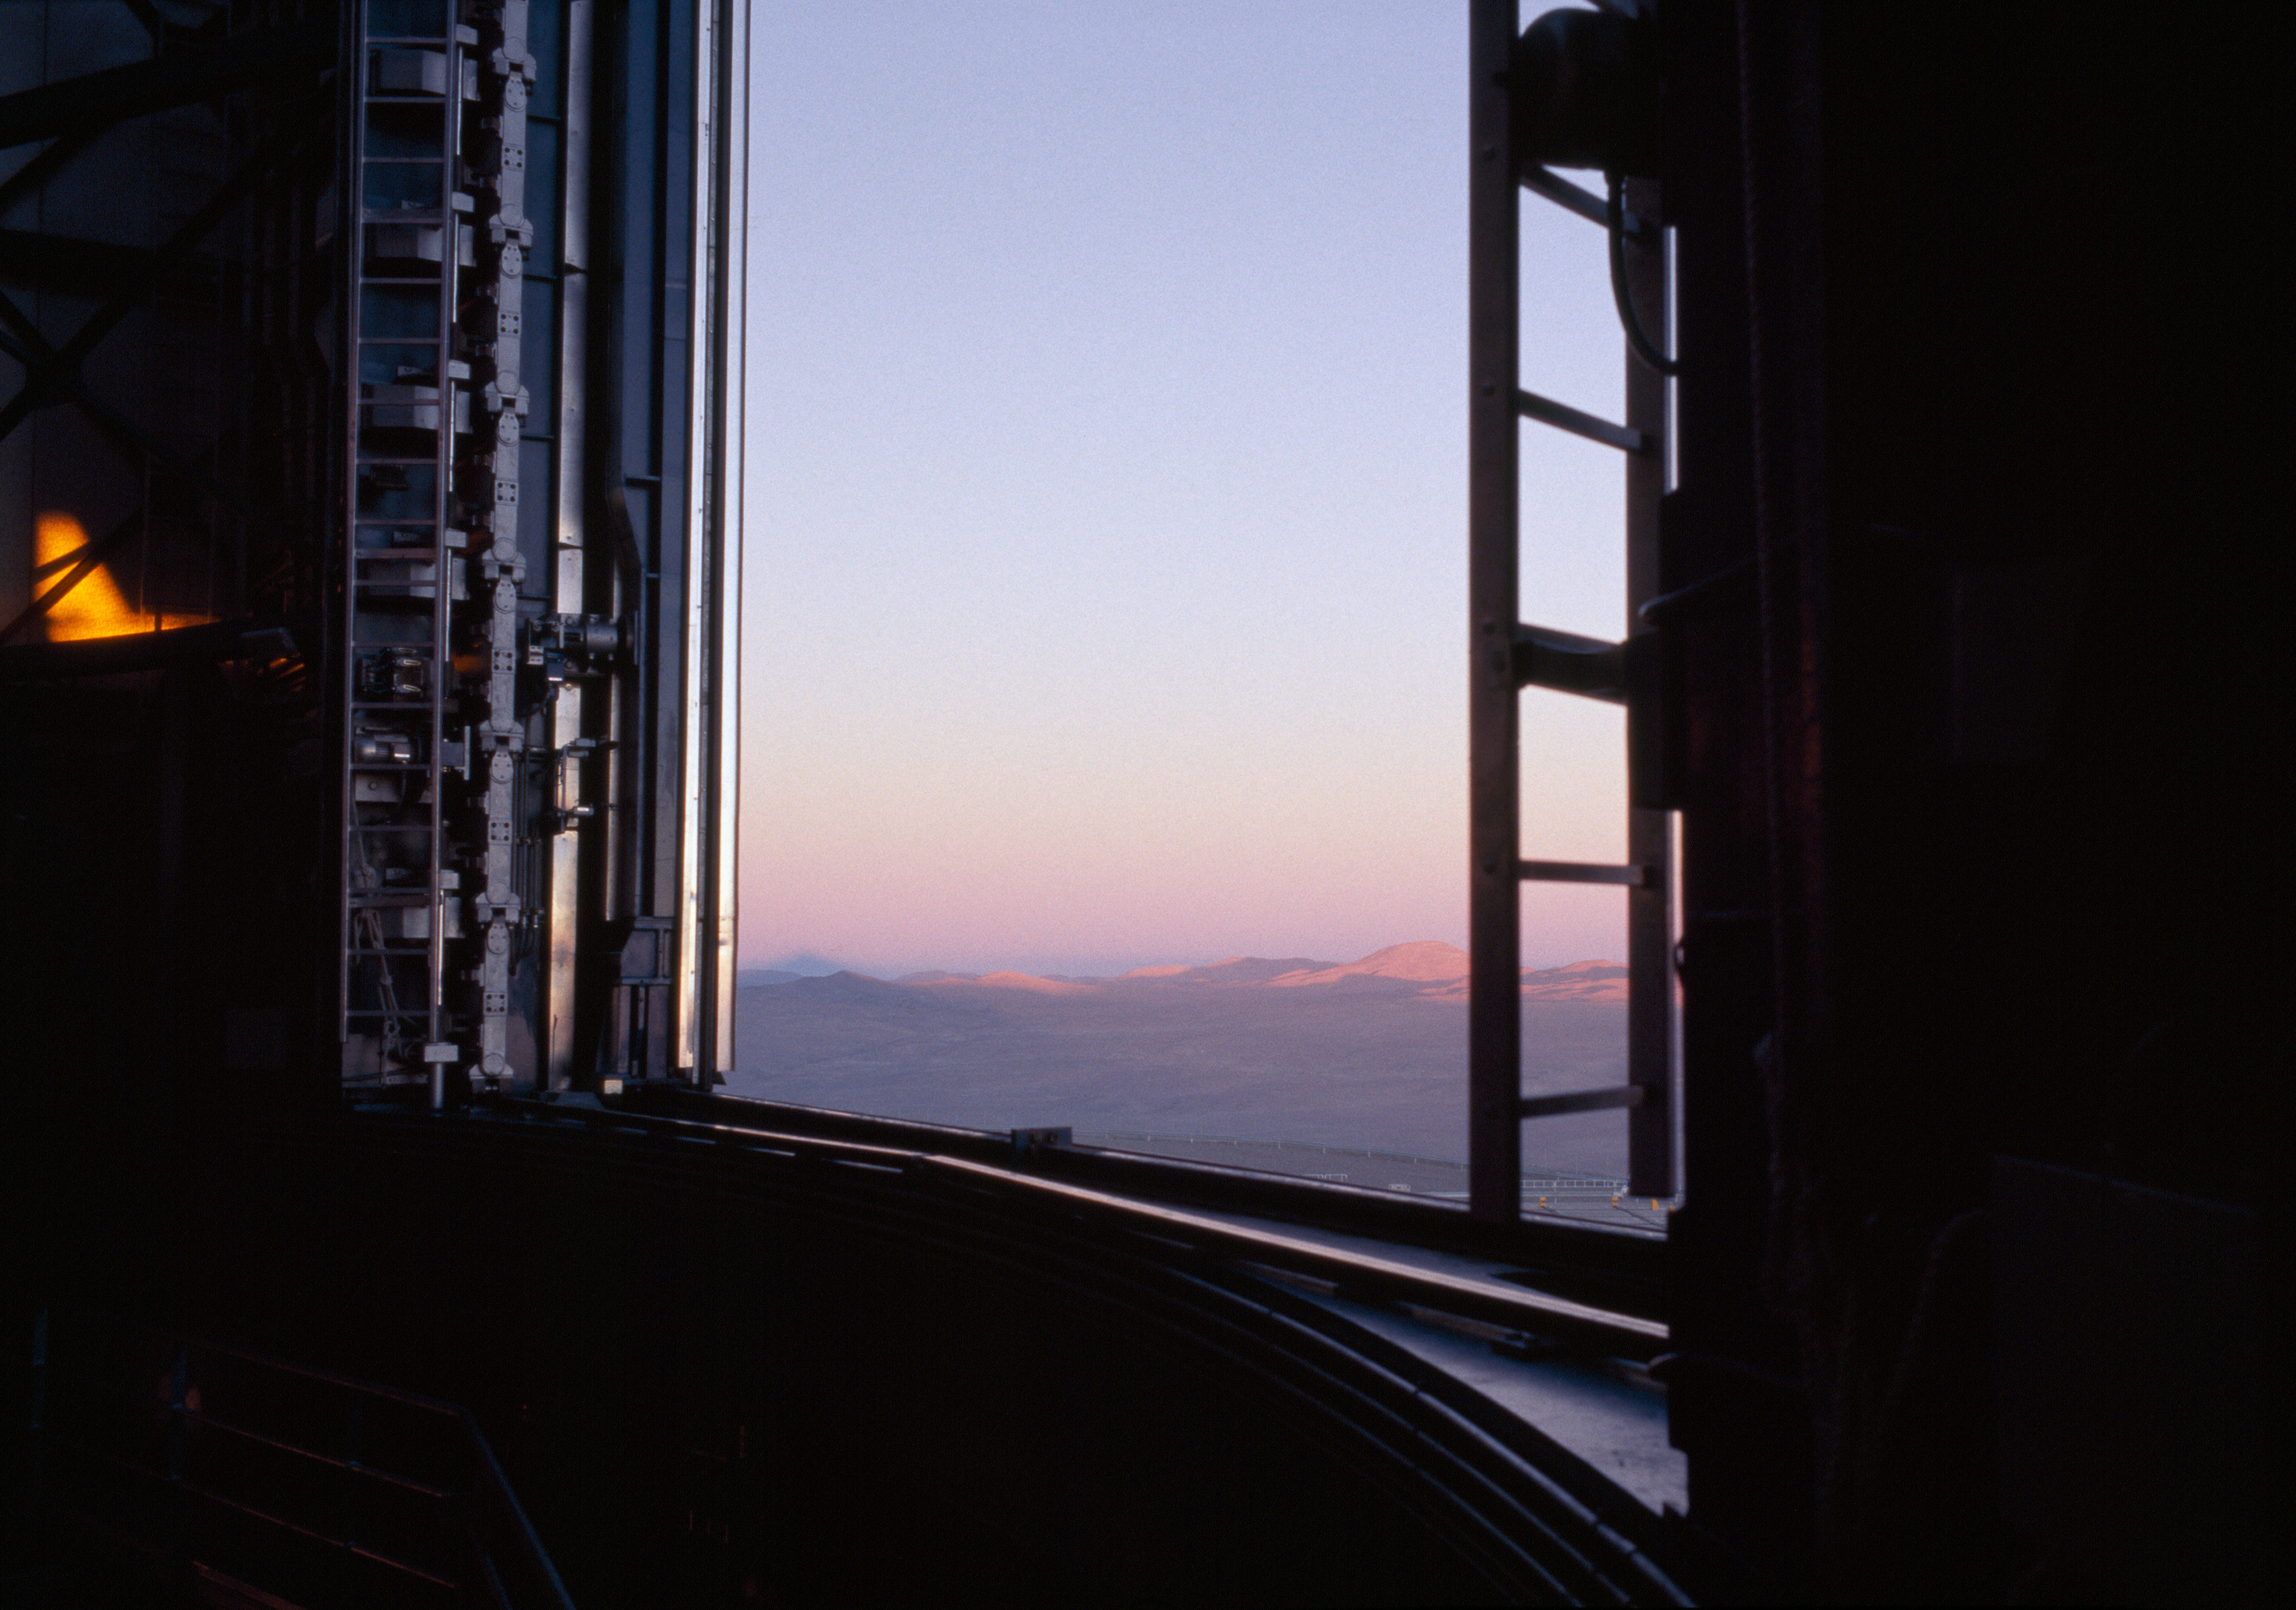

Earth's shadow seen from Paranal

The setting sun casts the Earth's shadow against the haze of the lower atmosphere. Watching from the open enclosure of a VLT, Cerro Amazones' silhouette is seen to the left.

Credit: ESO/H.H.Heyer